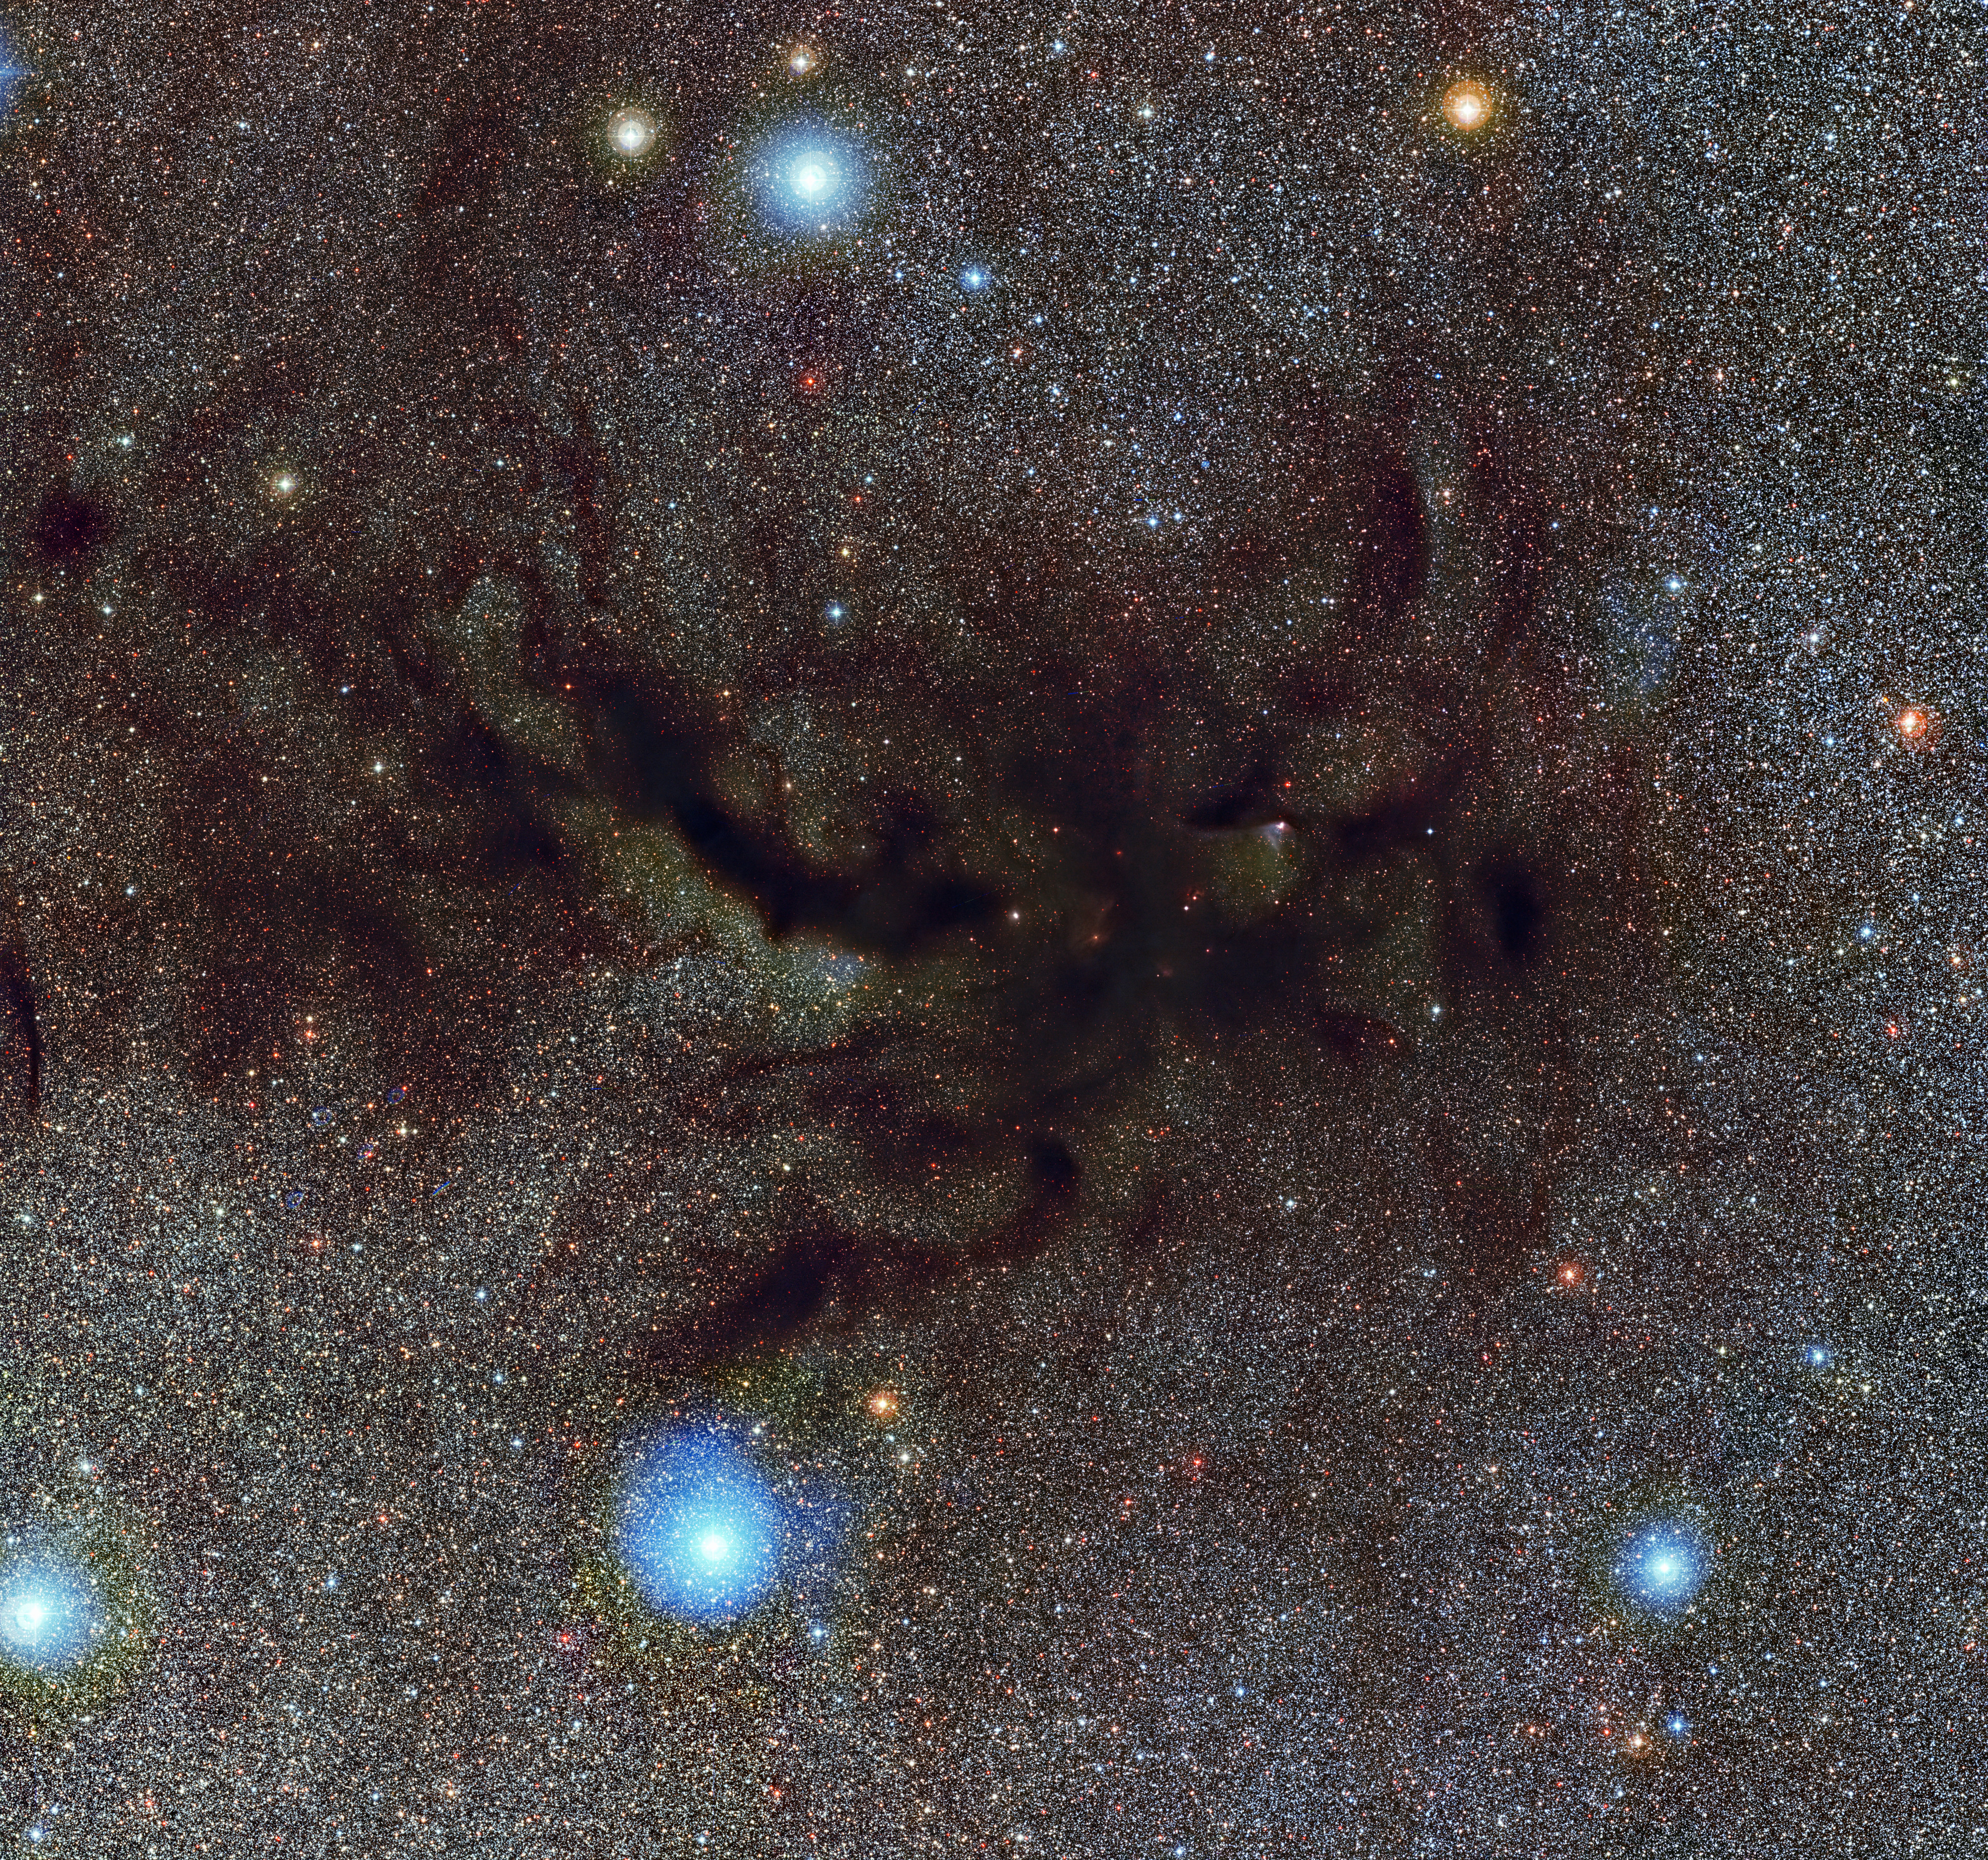

The mouthpiece of the Pipe Nebula

This picture shows Barnard 59, part of a vast dark cloud of interstellar dust called the Pipe Nebula. This new and very detailed image of what is known as a dark nebula was captured by the Wide Field Imager on the MPG/ESO 2.2-metre telescope at ESO’s La Silla Observatory. This image is so large that it is strongly recommended to use the zoomable version to appreciate it fully.

Credit: ESO